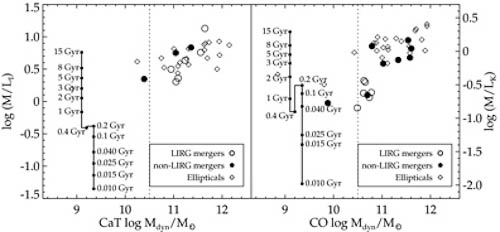

Optical and near-infrared comparison between mass (M) and mass-to-light ratio (M/L)

Optical (left) and near-infrared (right) comparison between mass (M) and mass-to-light ratio (M/L). The vector shows the evolution of M/L over time. LIRGs (open circles) appear very different in both panels, while non-LIRGs and ellipticals remain the same.

Credit: International Gemini Observatory/NOIRLab/NSF/AURA